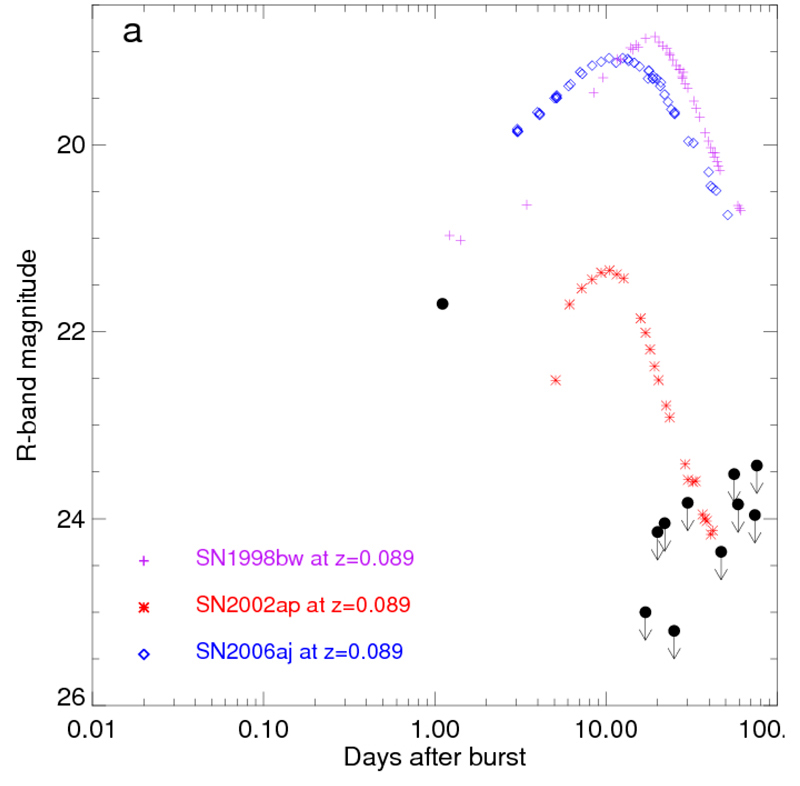

Light-curve of GRB 060505

Light curve of the optical emission from GRB 060505. This gamma-ray burst was monitored with the Danish 1.5 m telescope, the Very Large Telescope and the Keck telescope over a period of 12 weeks, allowing te astronomers to detect the afterglow on the first night after the burst and thereafter obtain very strict upper limits on associated supernova emission. Thus neither GRB 060505 nor GRB 060614 were associated with significant supernova emission down to very faint limits hundreds of times less luminous than the archetypal SN 1998bw.

Credit: ESO